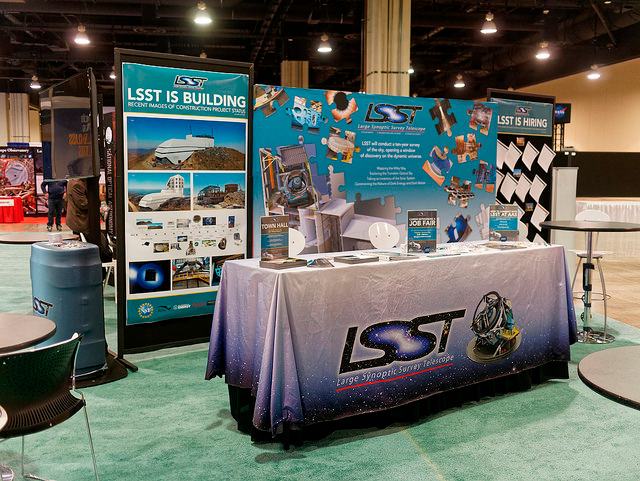

LSST at AAS 2018

LSST staffed a booth in the NSF Pavilion throughout AAS231 in 2018

Credit: Rubin Observatory/NSF/AURA